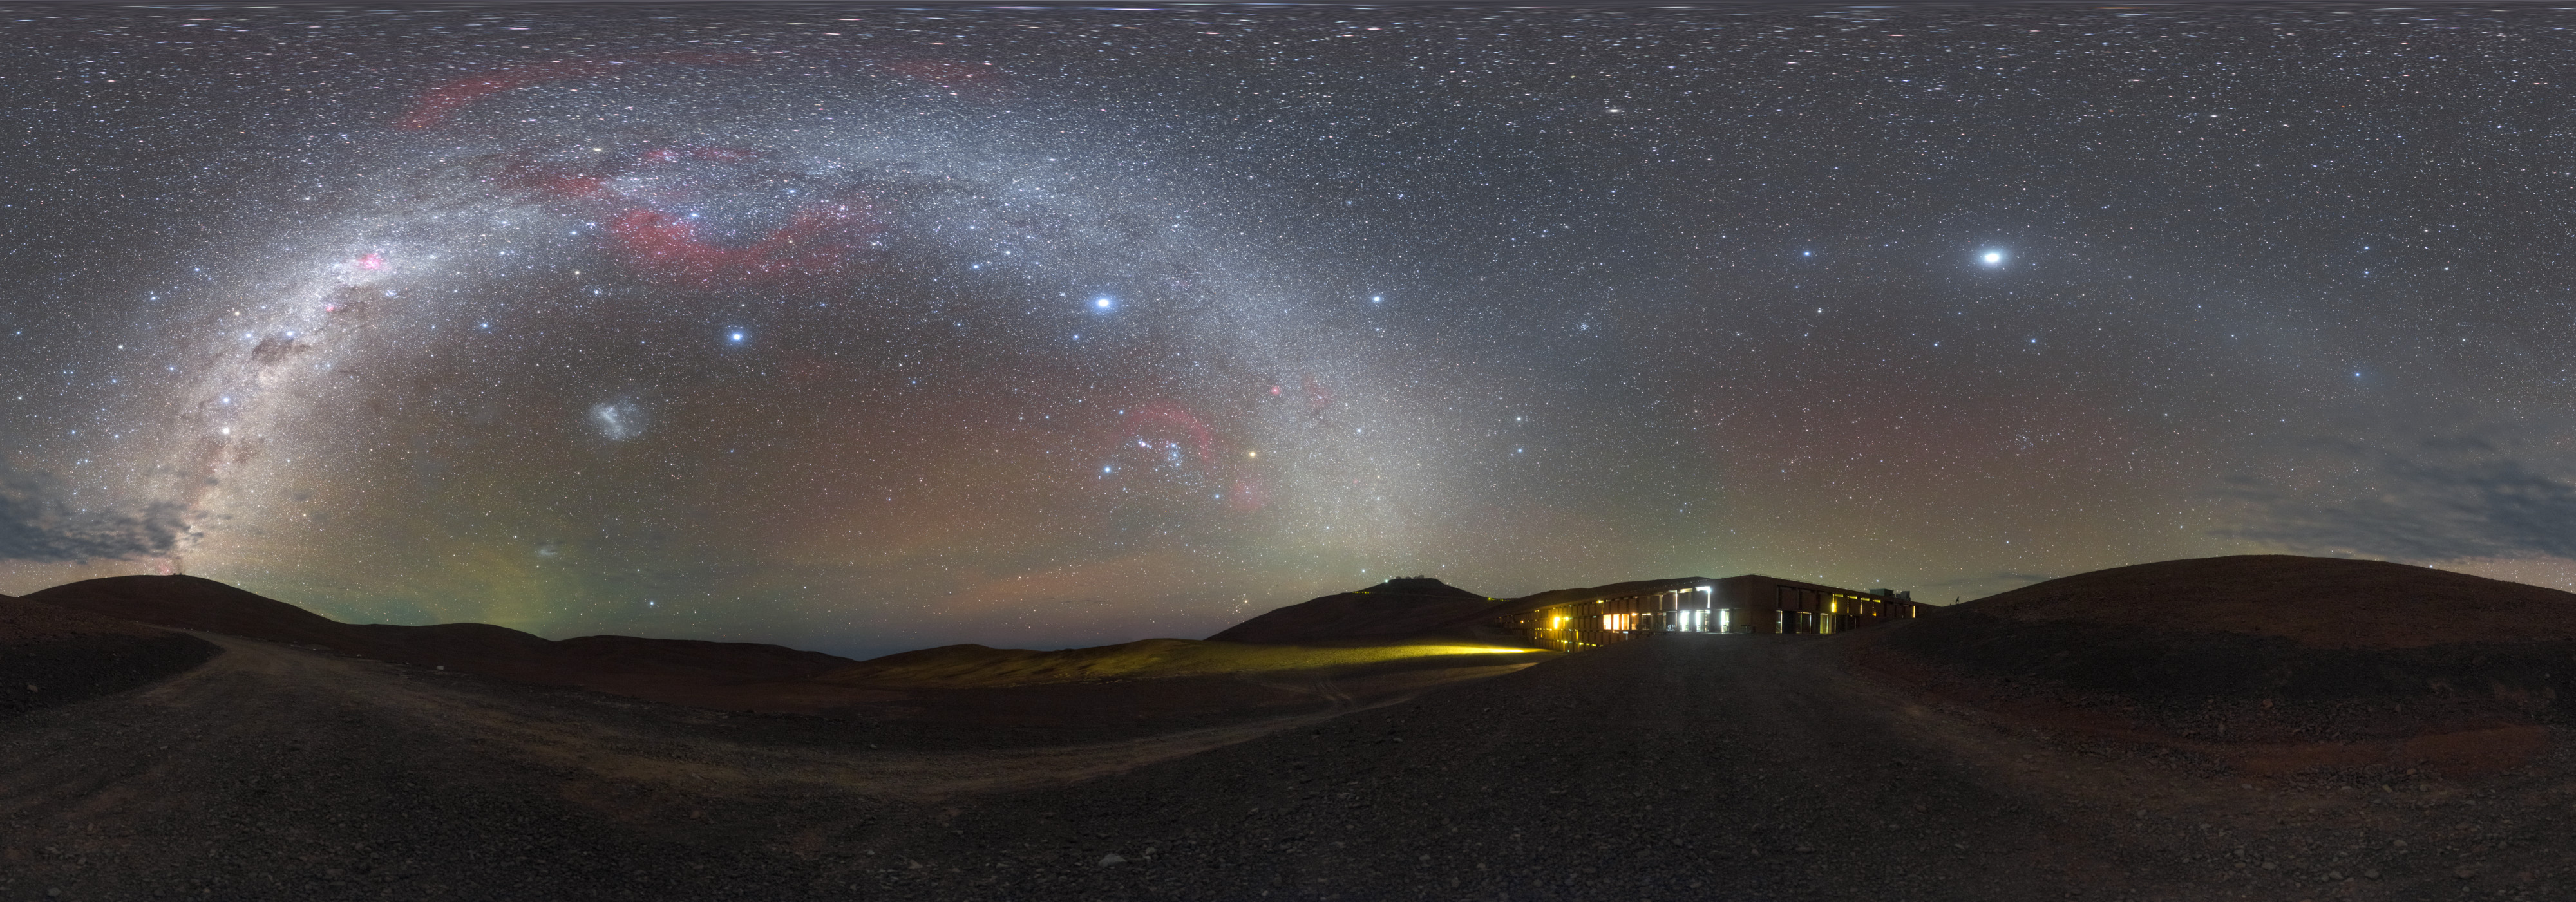

From Sunlight to Starlight

Even after the Sun has set over ESO’s Paranal Observatory in Chile, the site is not truly dark. Although light pollution is practically non-existent at the remote site high up in the Atacama Desert, as daylight disappears the flowing dunes are instead illuminated by the dazzling light streaming from the stars above. The only artificial illumination for miles around comes from Paranal’s facilities, including the telescopes themselves and the Residencia, photographed here.

A true oasis in the desert, the Residencia is a refuge from the harsh environment of the Atacama. The astronomers and other employees who work at ESO’s Paranal Observatory, located just a few kilometres down the road and home to ESO’s Very Large Telescope, can escape the arid environment after a long shift and enjoy a walk through the indoor garden or a dip in the swimming pool. The Residencia’s striking visual design is complemented by its world-leading environmental innovations, including careful power and waste management, and a huge 35-metre glass dome on the roof to allow natural star and sunlight into the building. As an added bonus, the view from the windows is pretty good too!

Credit: ESO/P. Horálek